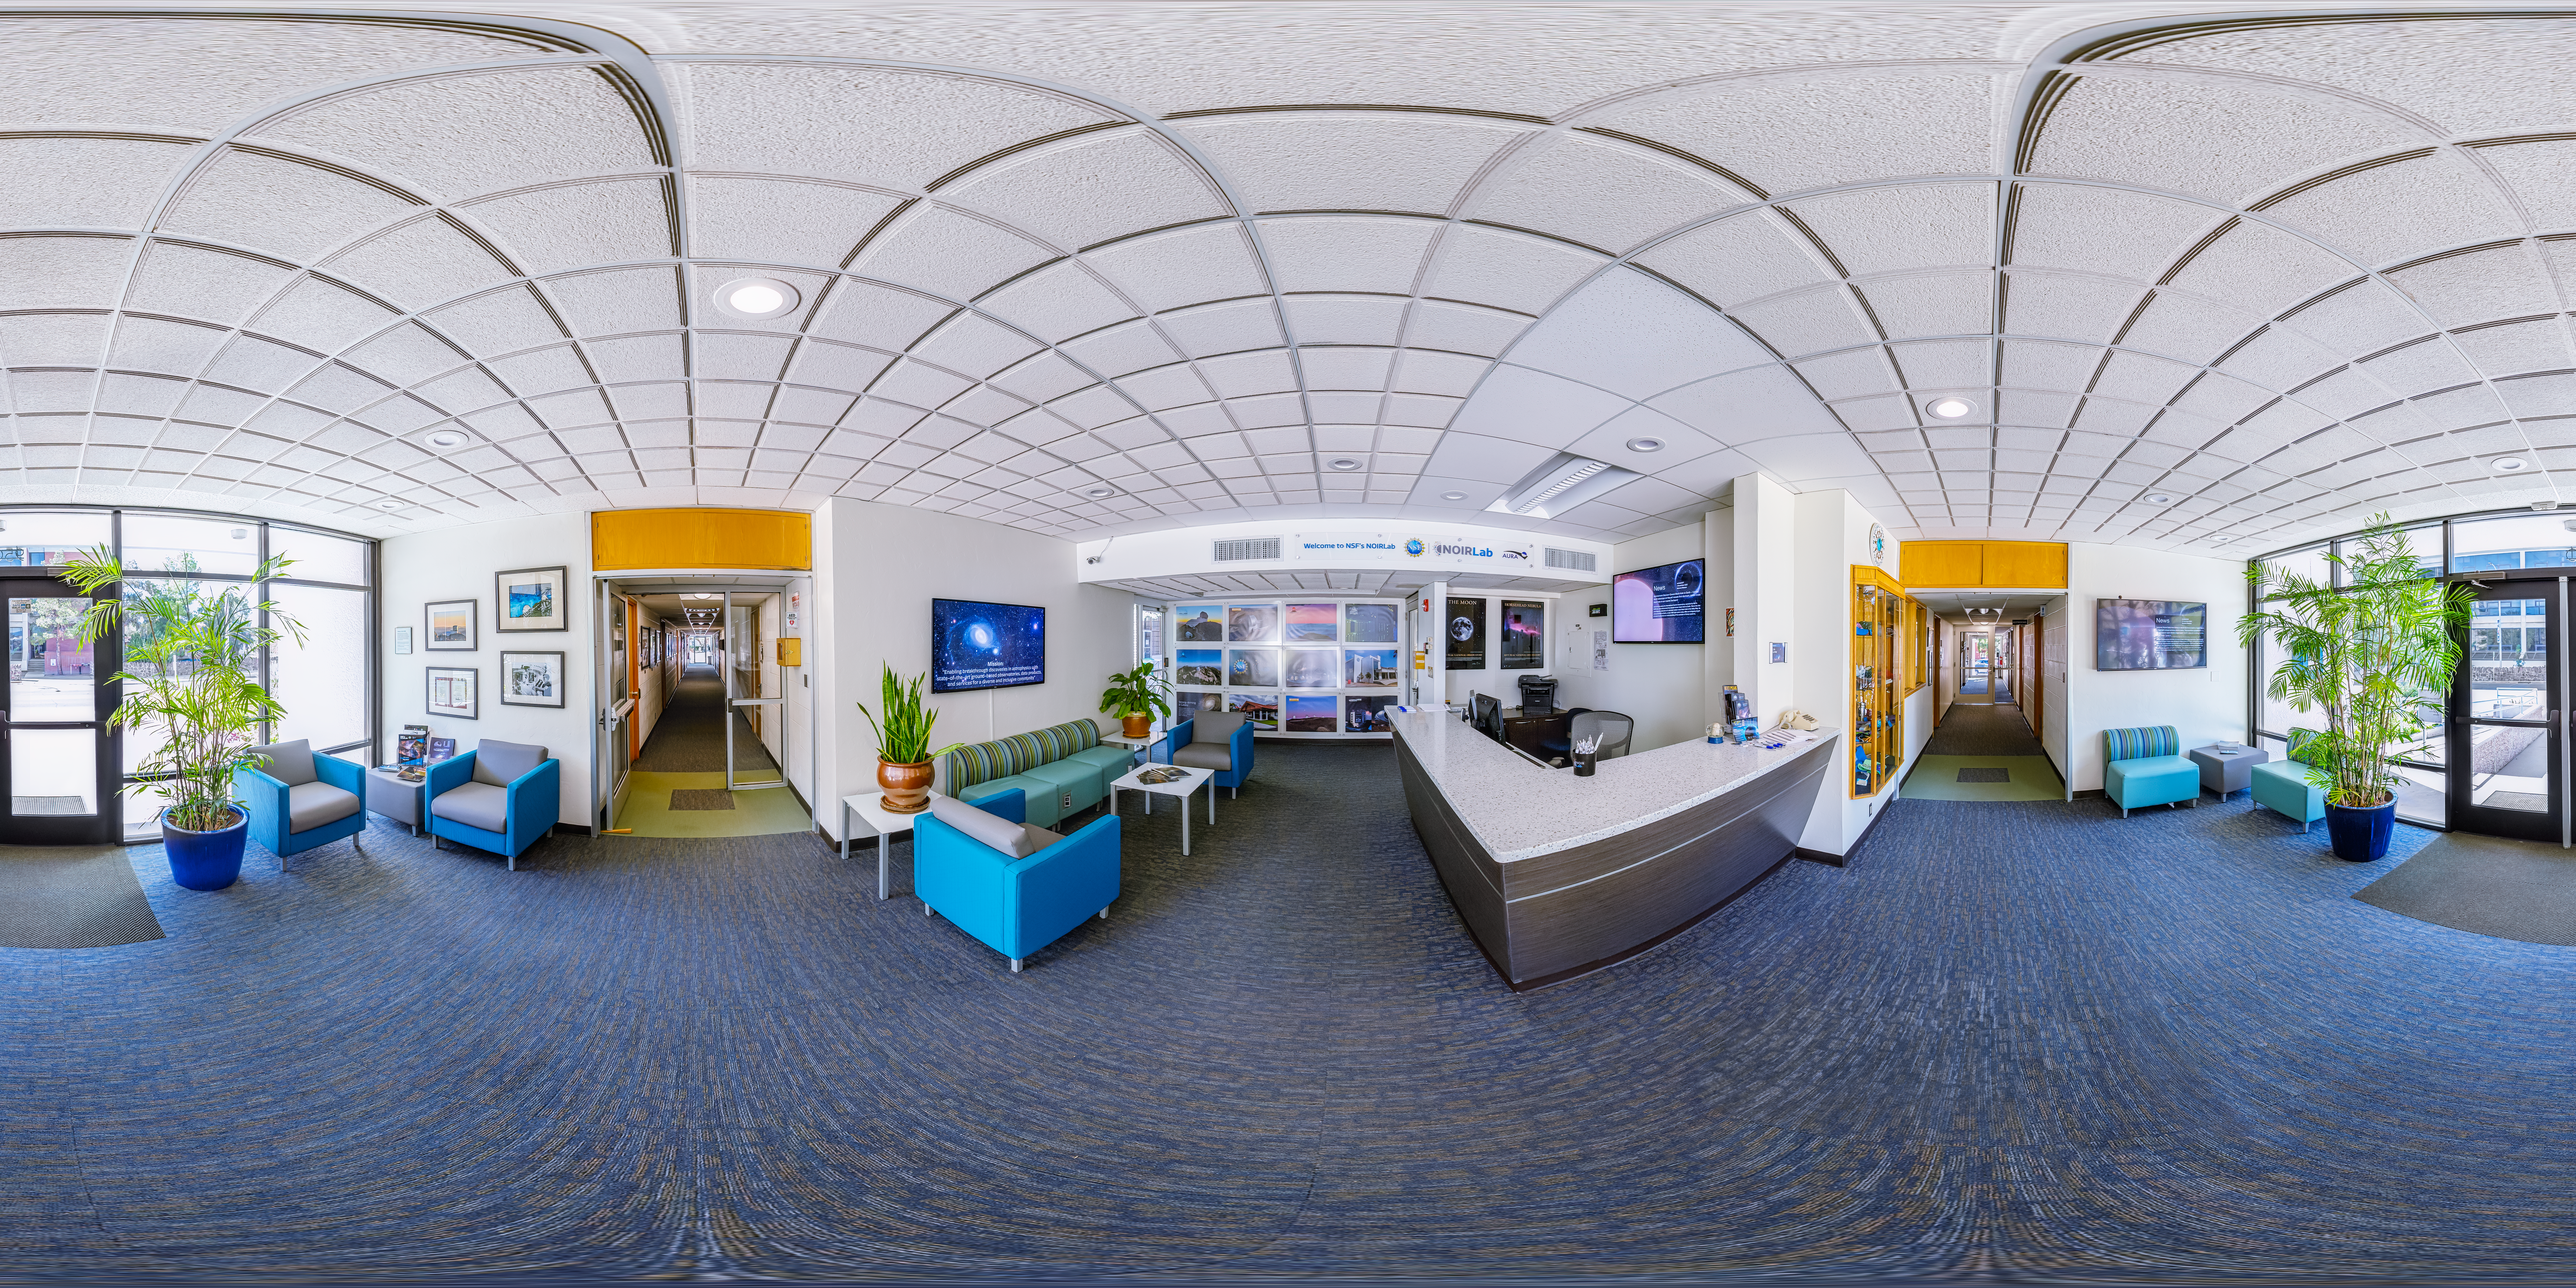

Tucson Headquarters Reception 360 Panorama

A 360 panorama view of the NOIRLab Headquarters reception area in Tucson, Arizona.

Credit: NOIRLab/NSF/AURA/P. Horálek